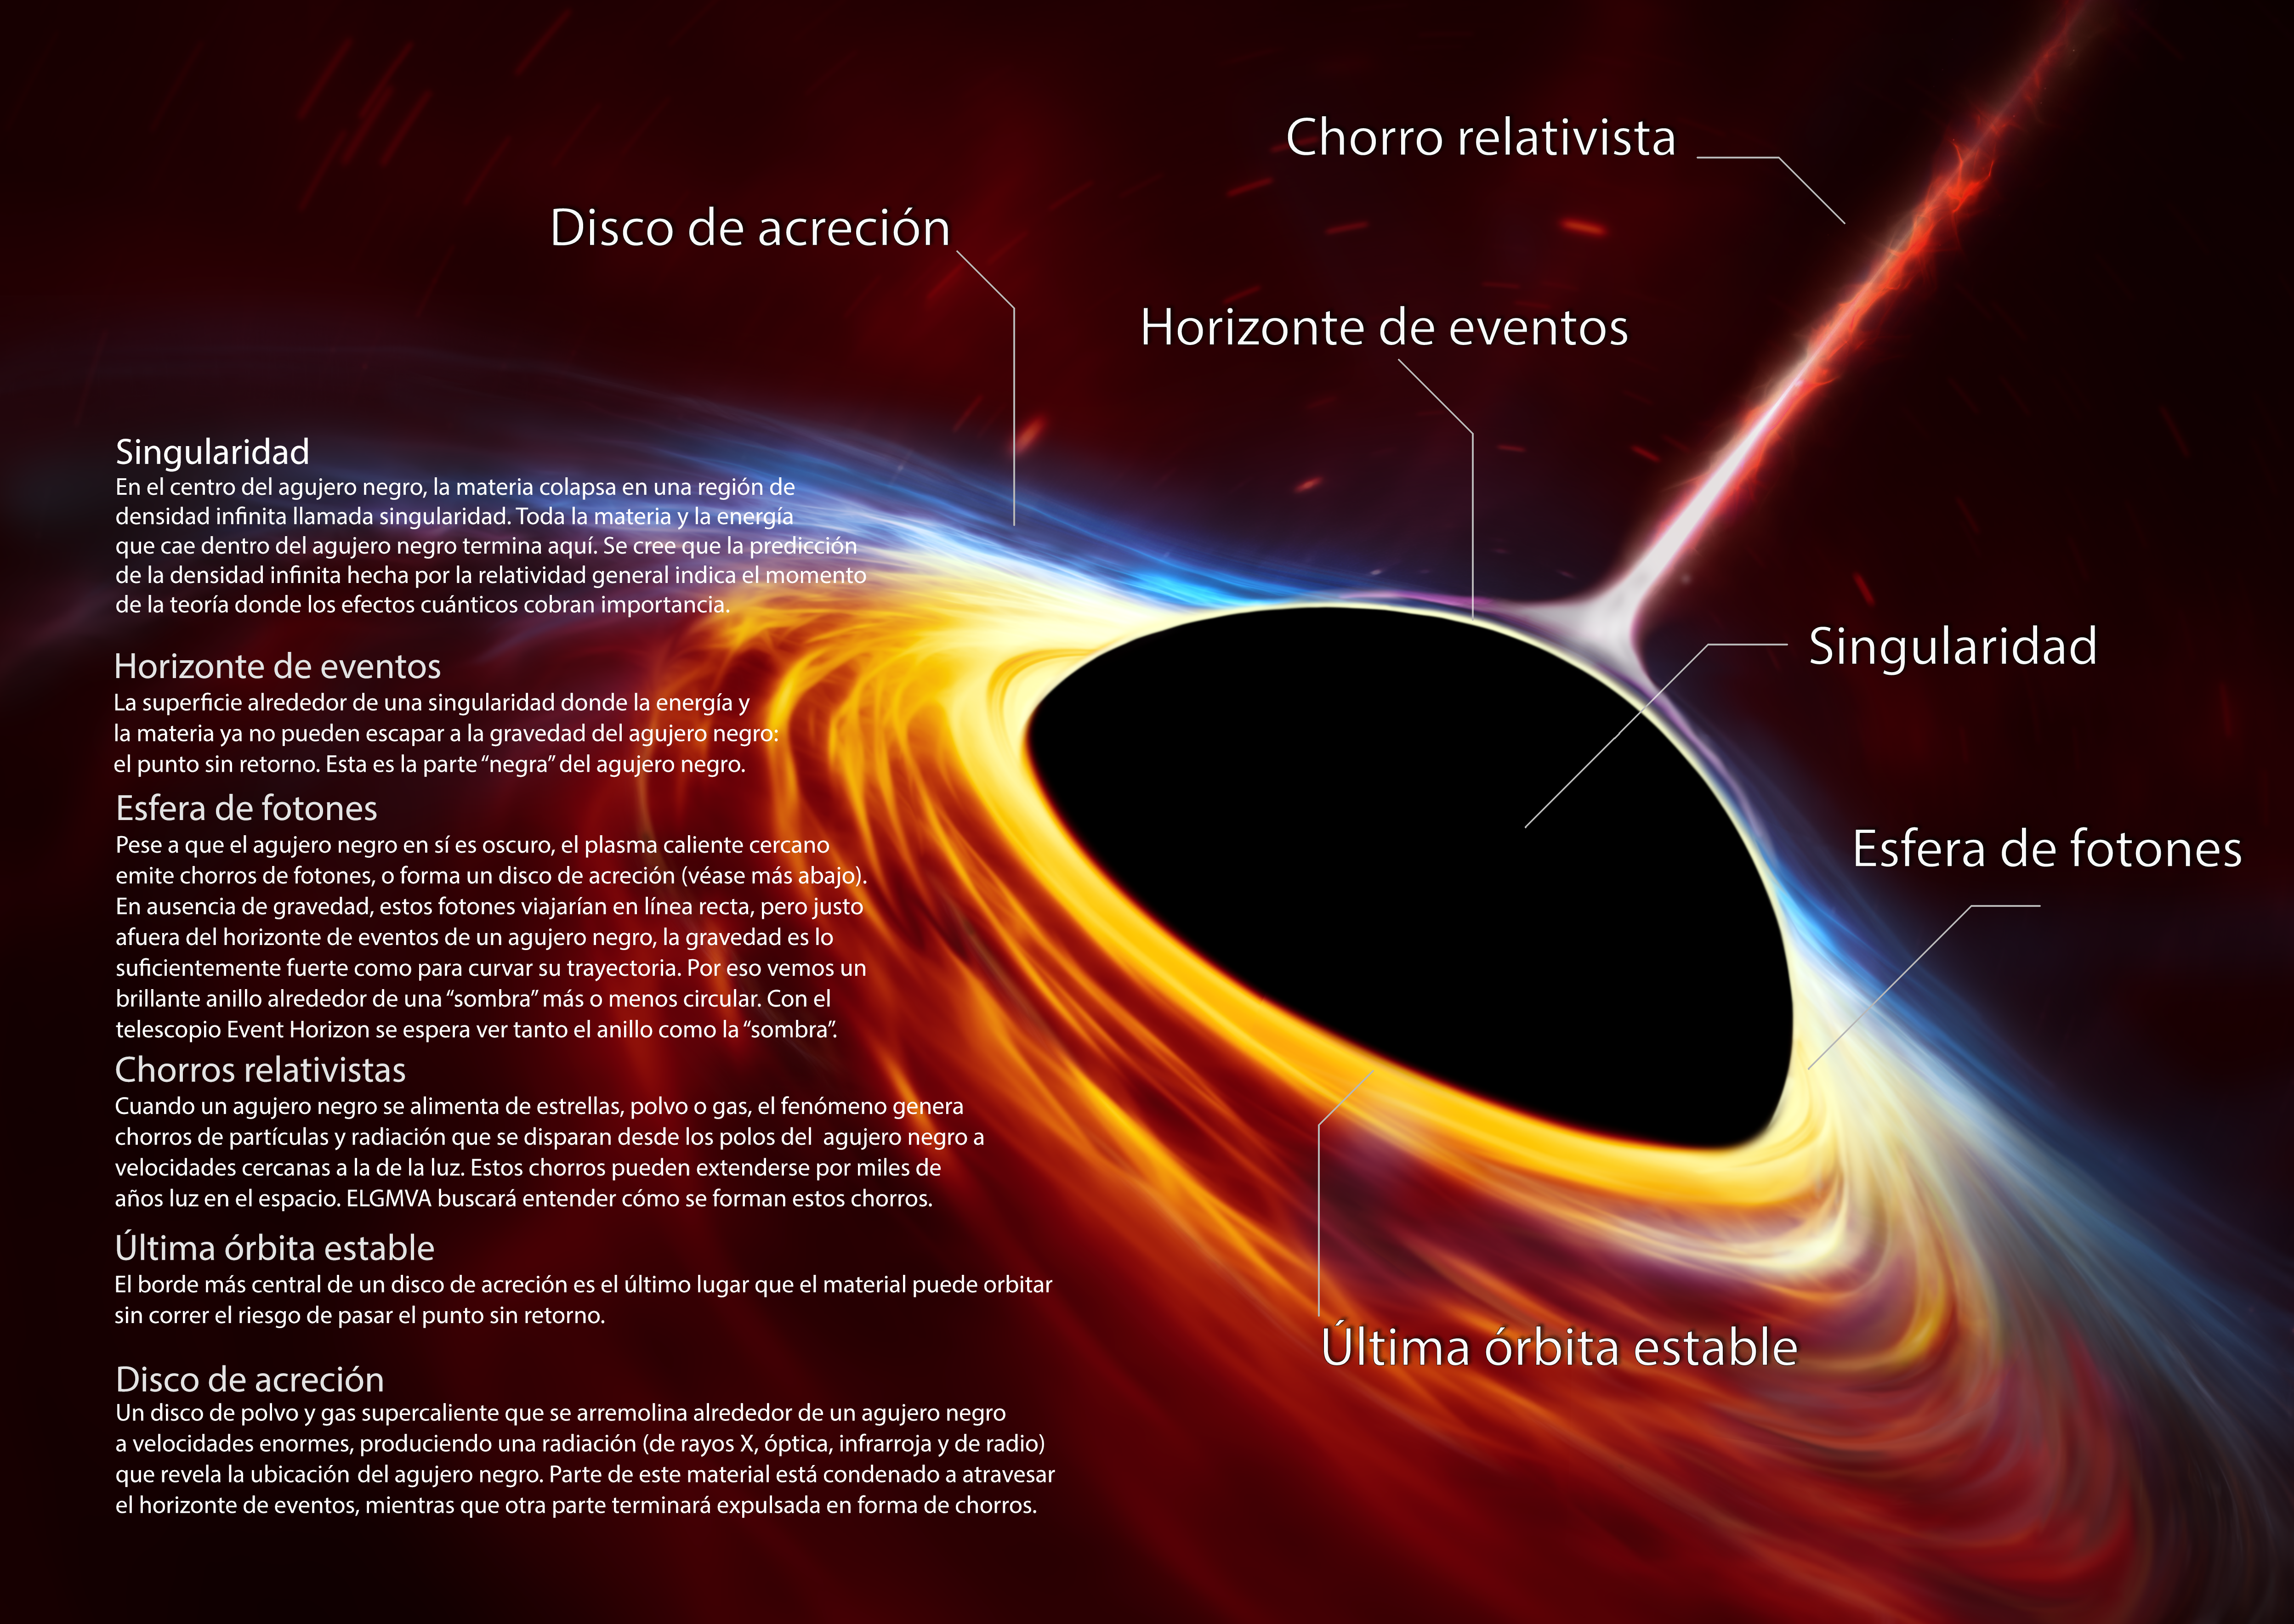

Artist’s impression of supermassive black hole with torn-apart star (in Spanish)

This artist’s impression depicts a rapidly spinning supermassive black hole surrounded by an accretion disc. This thin disc of rotating material consists of the leftovers of a Sun-like star which was ripped apart by the tidal forces of the black hole. Shocks in the colliding debris as well as heat generated in accretion led to a burst of light, resembling a supernova explosion.

Credit: ESO, ESA/Hubble, M. Kornmesser